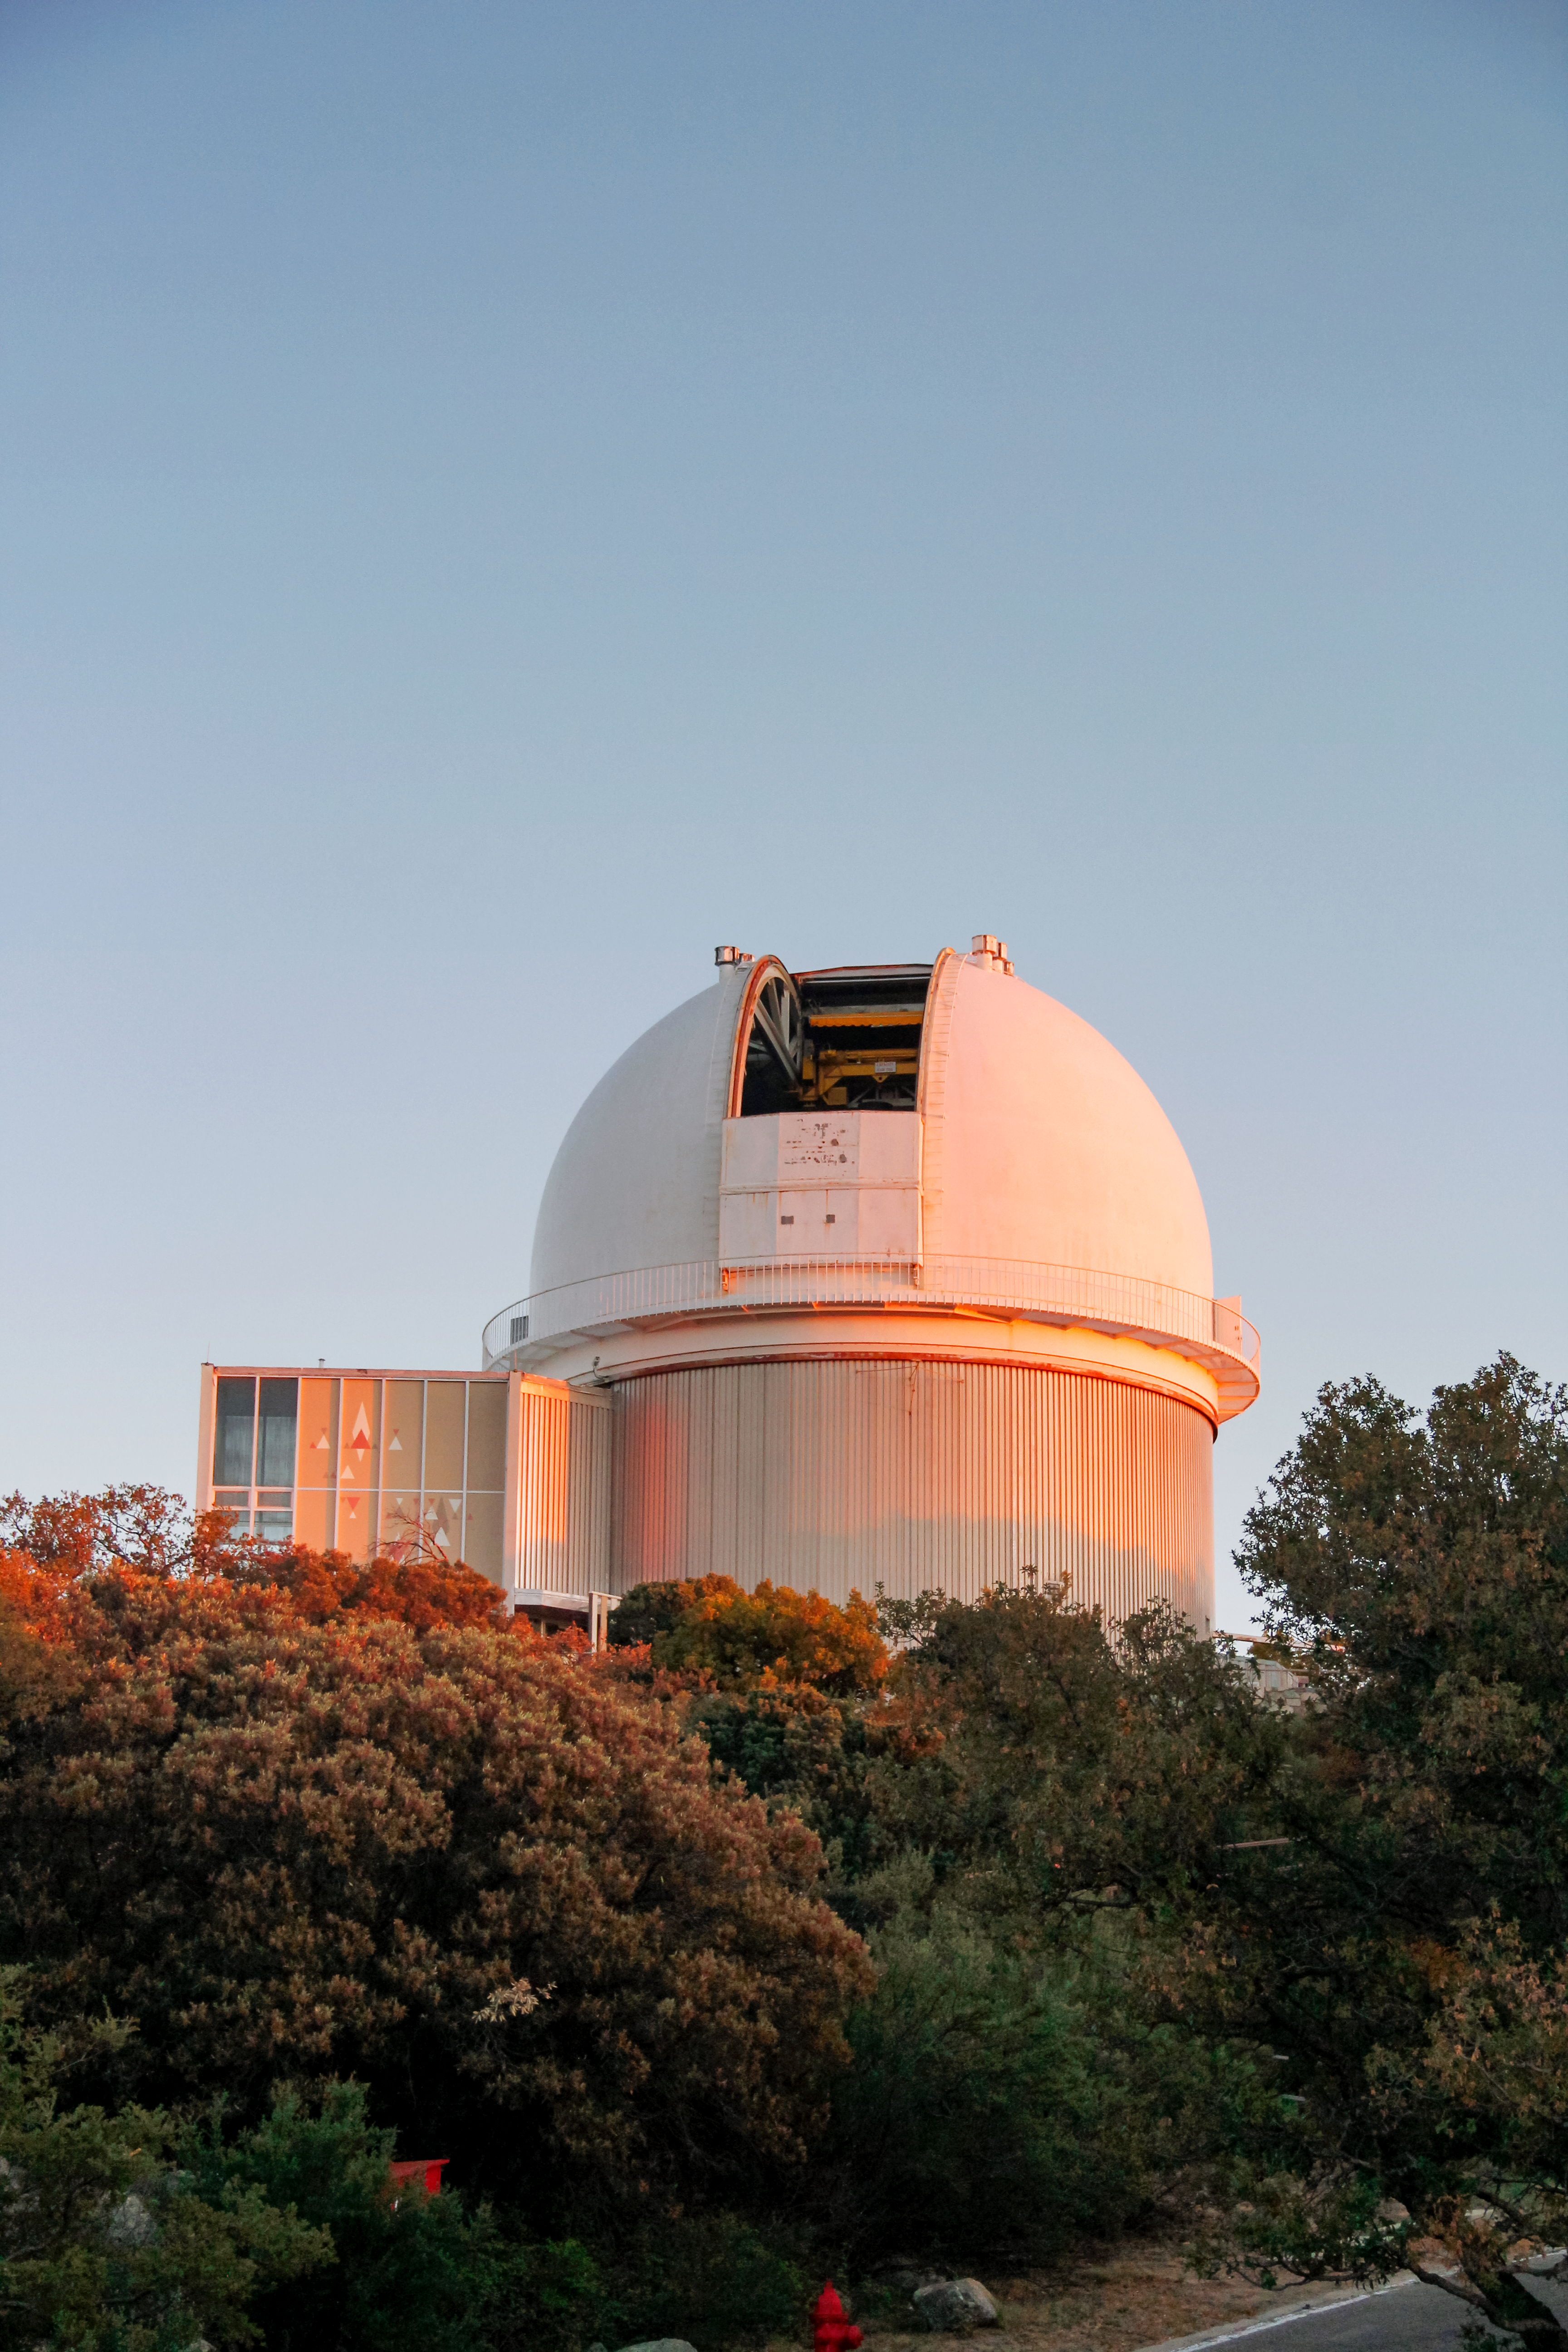

The 2.1-m telescope at Kitt Peak National Observatory

The 2.1-m telescope at Kitt Peak National Observatory.

Credit: NOIRLab/KPNO/NSF/AURA/P. Marenfeld